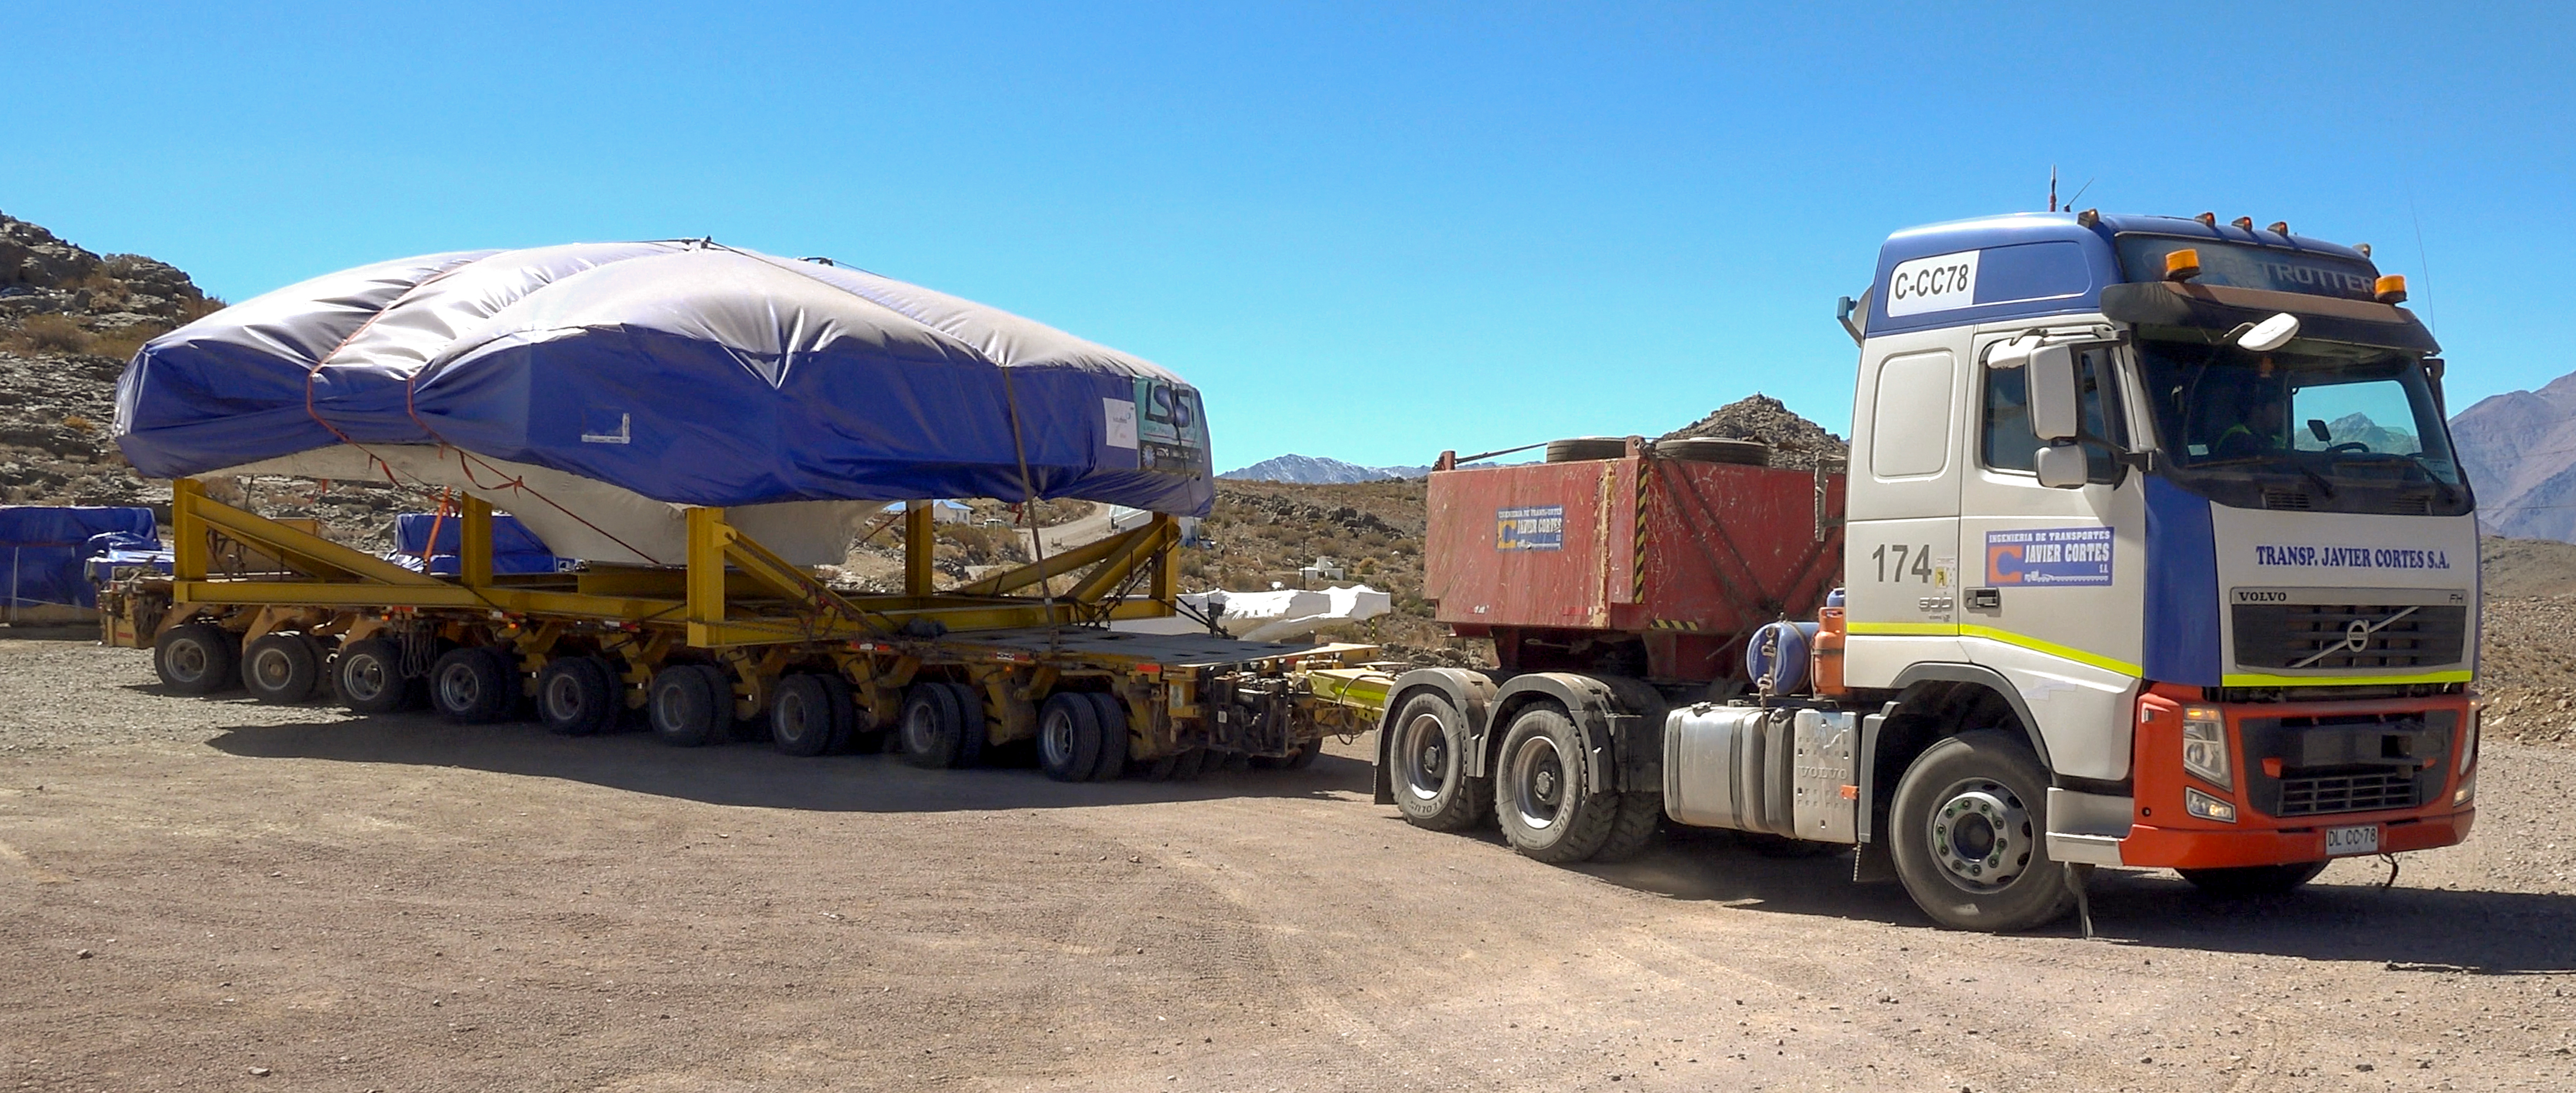

TMA Arrival and Transport

The LSST Telescope Mount Assembly (TMA) was built in Spain and shipped to Chile in August, 2019 on a ship named Lisa Auerbach. In Spain, the huge structure was disassembled into more than 25 individual pieces for transport; each piece was wrapped in sturdy vinyl to protect it during shipping. The ship arrived in Coquimbo in early September, and the TMA cargo was unloaded and transported to the summit on a fleet of specialized transport vehicles operated by Javier Cortes S.A.

Credit: Rubin Observatory/NSF/AURA